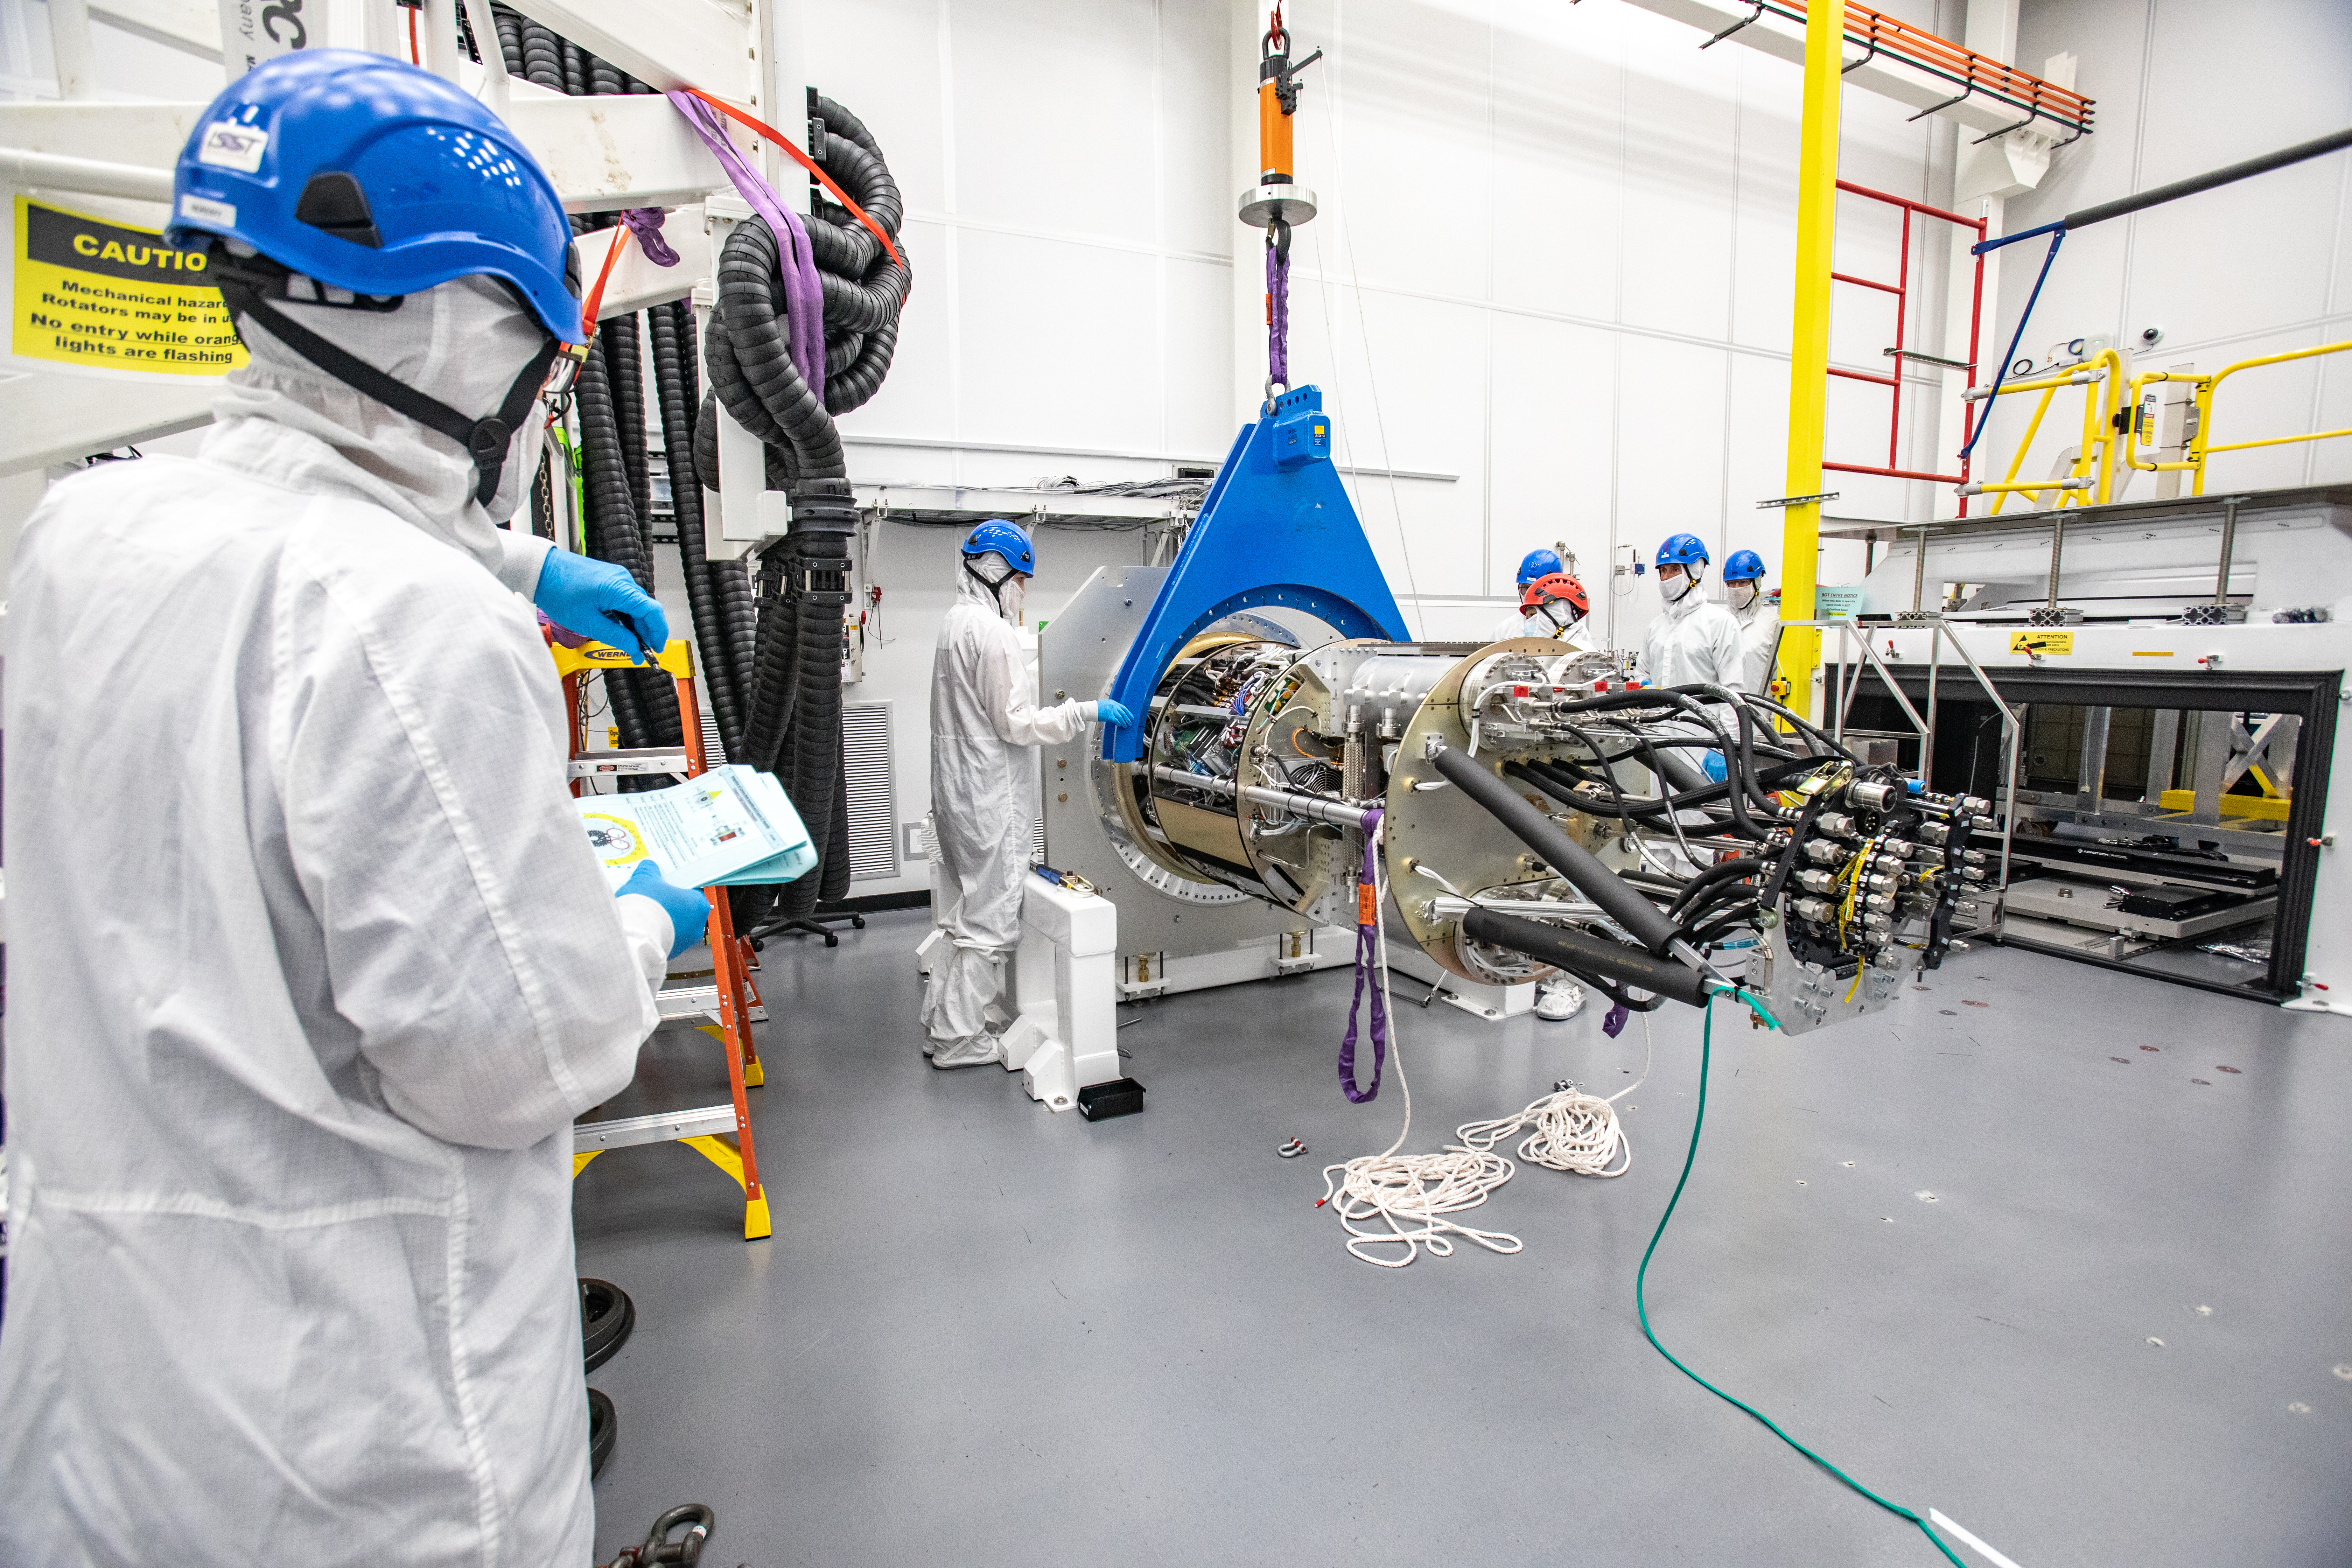

LSST Cryostat to Camera Body Lift

The LSST camera team successfully installed the cryostat to the camera body on April 8.

Credit: Jacqueline Ramseyer Orrell/SLAC National Accelerator Laboratory